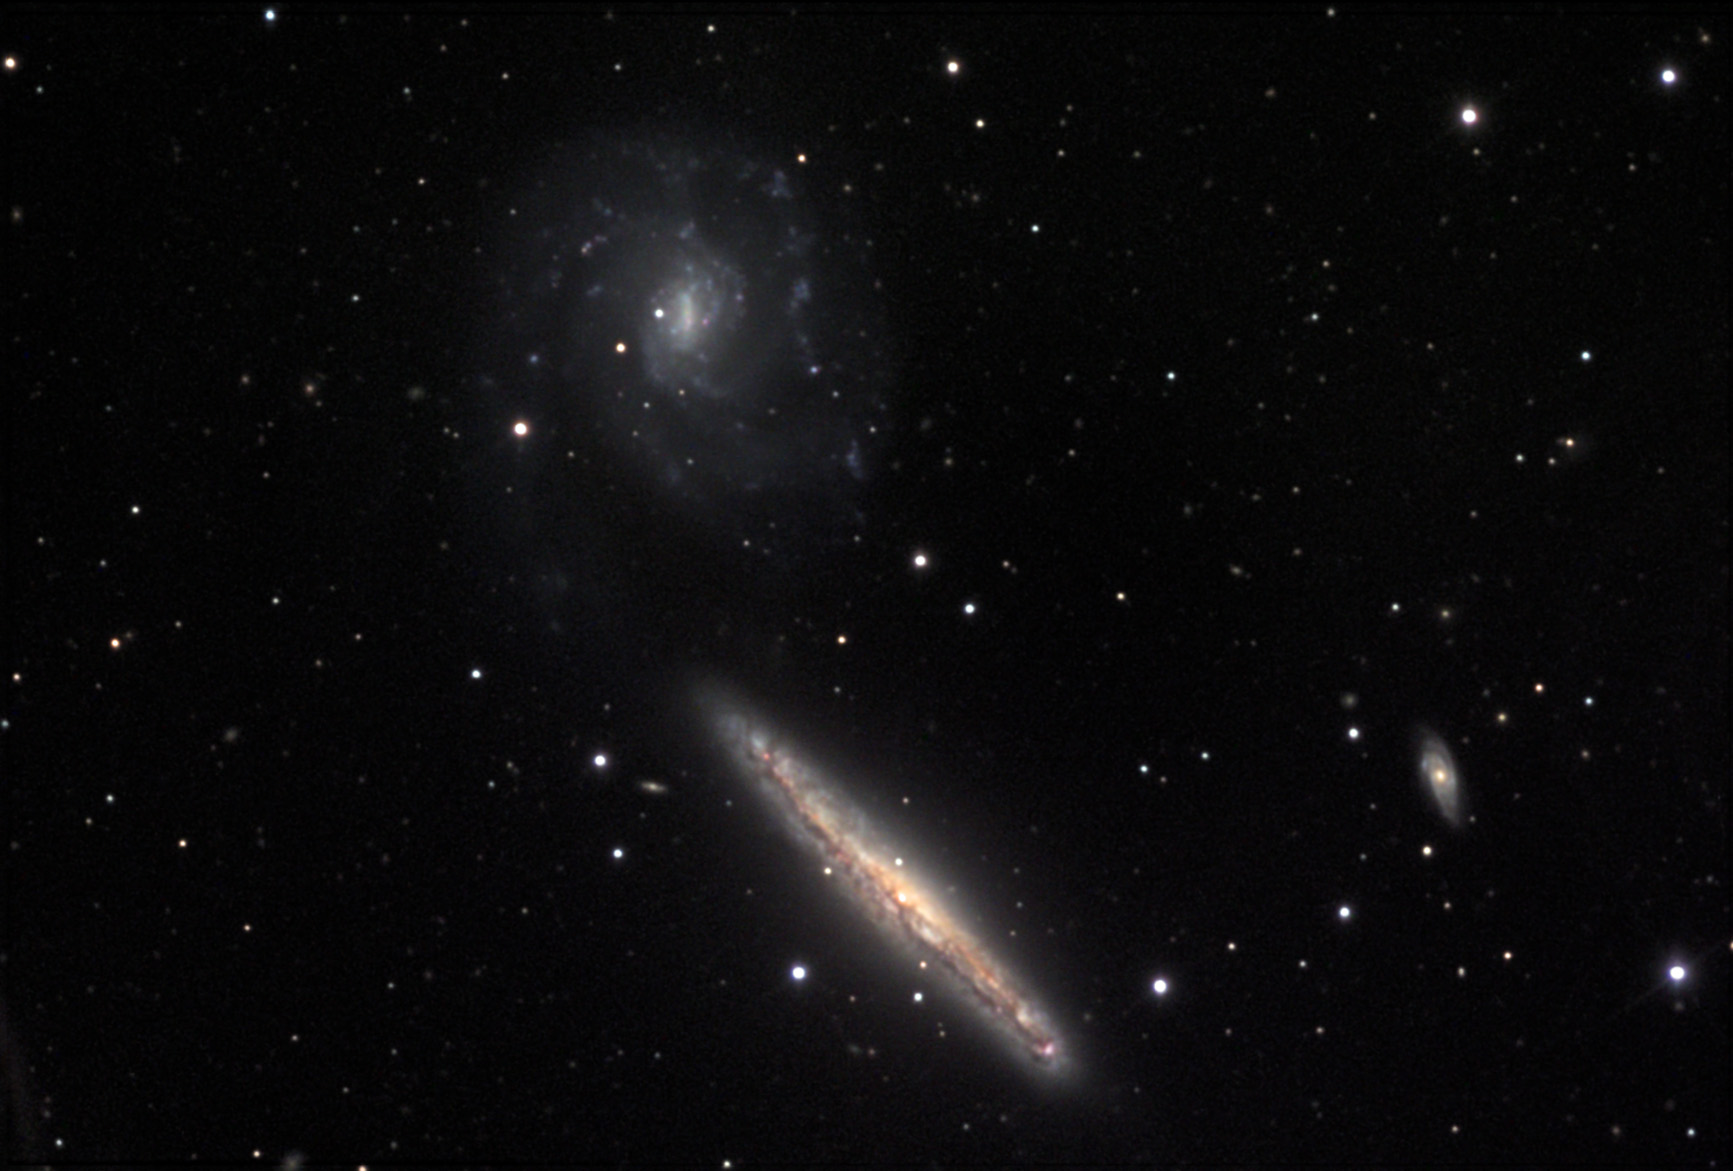

NGC 5775

This pair of galaxies is one of the most distinctive pairs of spiral galaxies in the Virgo cluster. NGC 5775 shows us its thin figure, while NGC 5774 displays its spiral arms face-on. These two galaxies are interacting. Close inspection reveals a very dim luminous chain which connects these galaxies. Images from large telescopes have detected star formation occurring between the galaxies. NGC 5775 is also of interest to astronomers that study galactic structures (filaments and gas plumes) that extend perpendicular to the disk. NGC 891 is a similar galaxy that has been investigated in much the same way. NGC 5775 and NGC 5774 are located approximately 73 million light years away.

This image was taken as part of Advanced Observing Program (AOP) program at Kitt Peak Visitor Center during 2014.

Credit: KPNO/NOIRLab/NSF/AURA/Doug Matthews/Adam Block